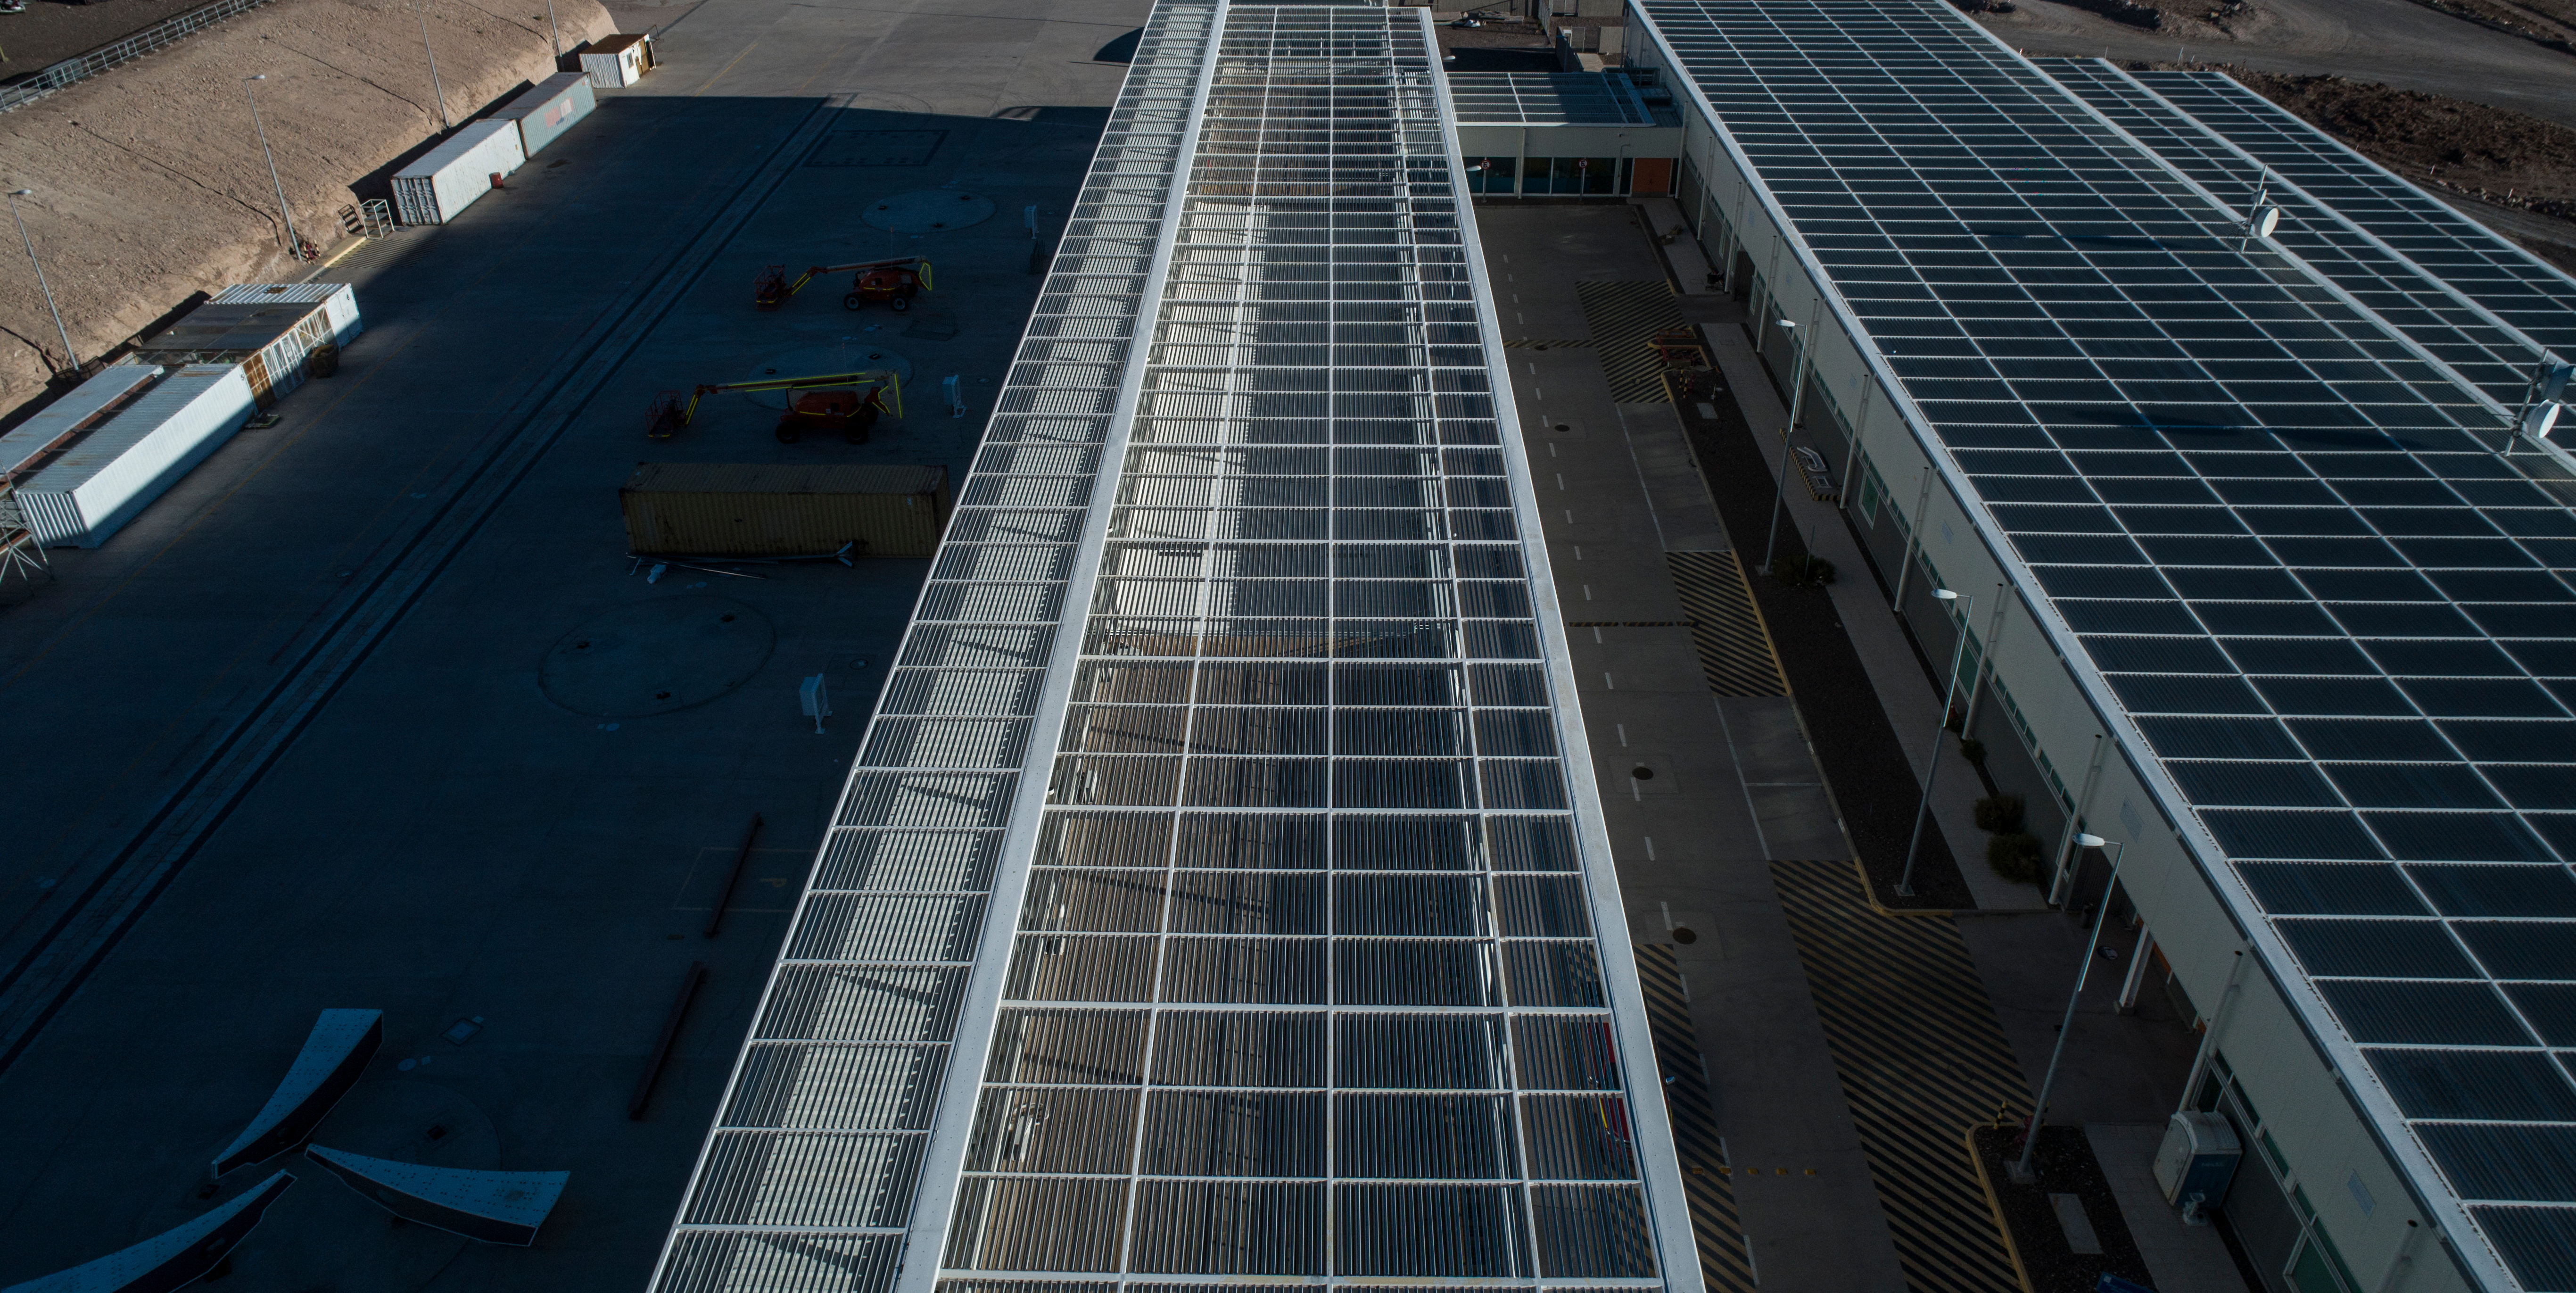

ALMA shutdown due to the Covid-19 pandemic in 2020

ALMA shutdown due to the Covid-19 pandemic in 2020. A Caretaking Team was in charge of guarding the observatory. A drone registered this images, accounting for the solitude of the ALMA base camp (OSF) and the antennas in the Chajnantor Plateau.

Credit: Ariel Marinkovic – X-CAM-ALMA (ESO/NAOJ/NRAO)